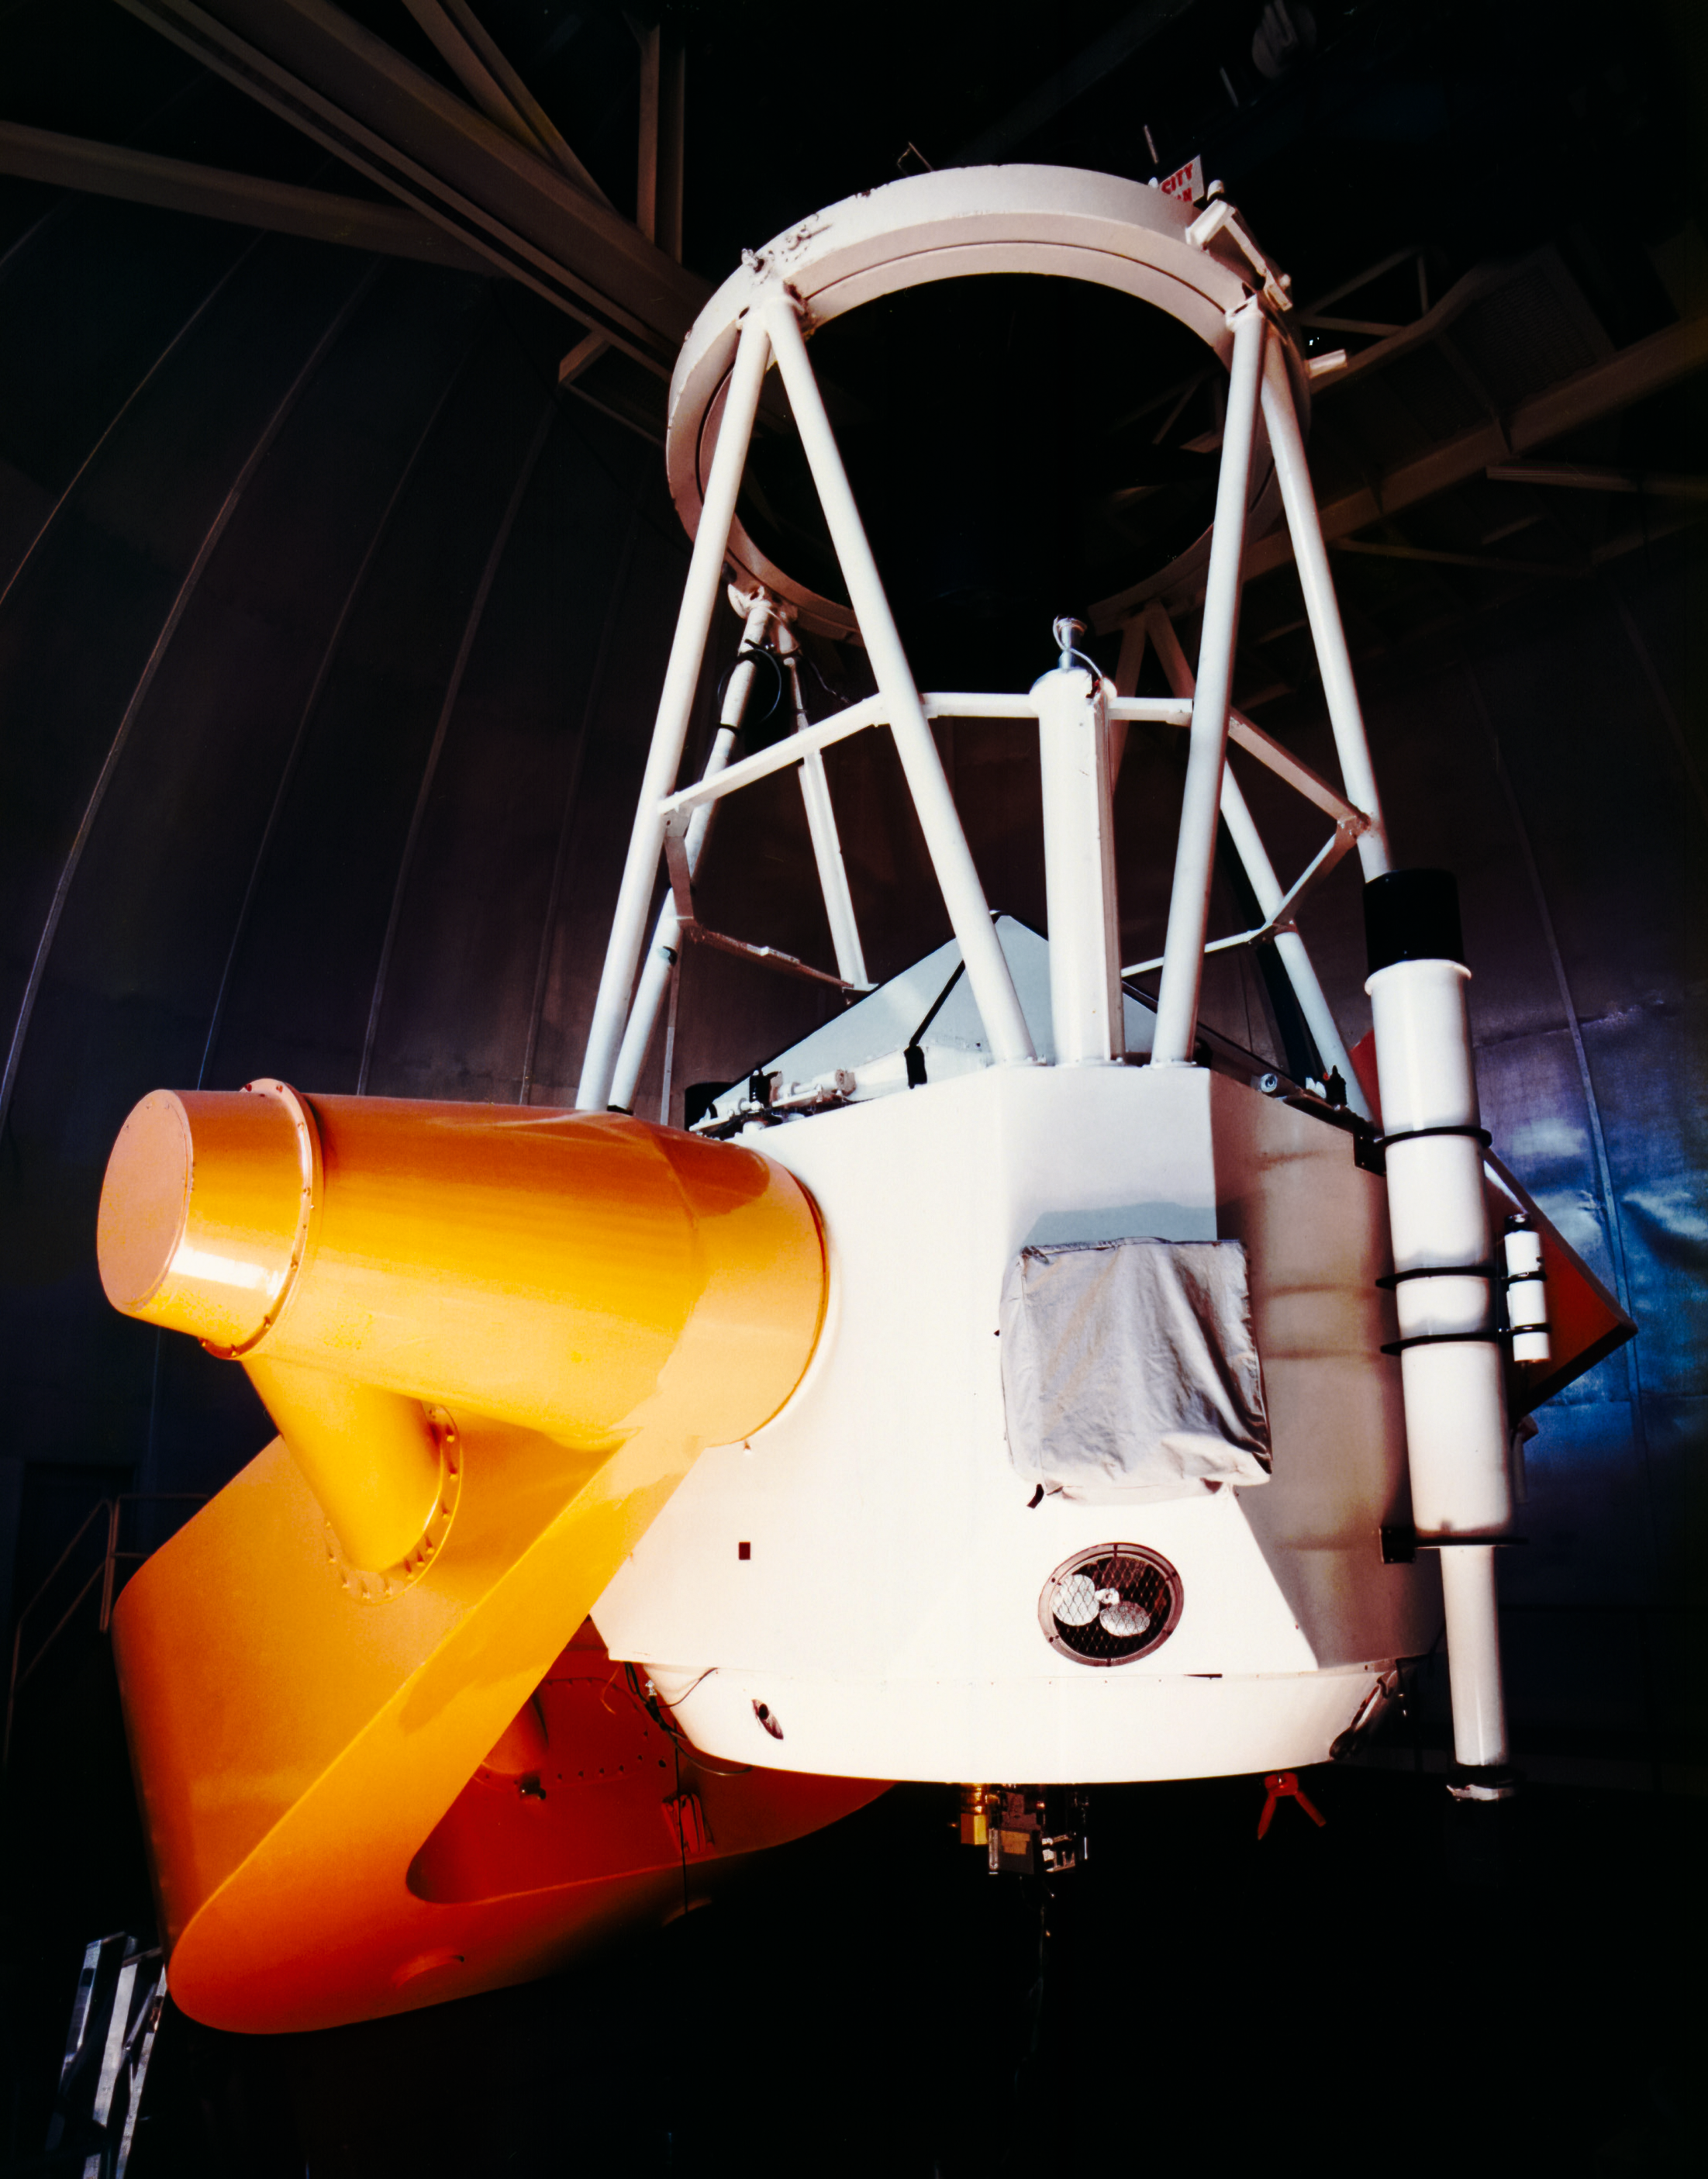

KPNO 2.1-meter Telescope

The Kitt Peak National Observatory 2.1-meter Telescope is shown here in operation.

Credit: NOIRLab/AURA/NSF